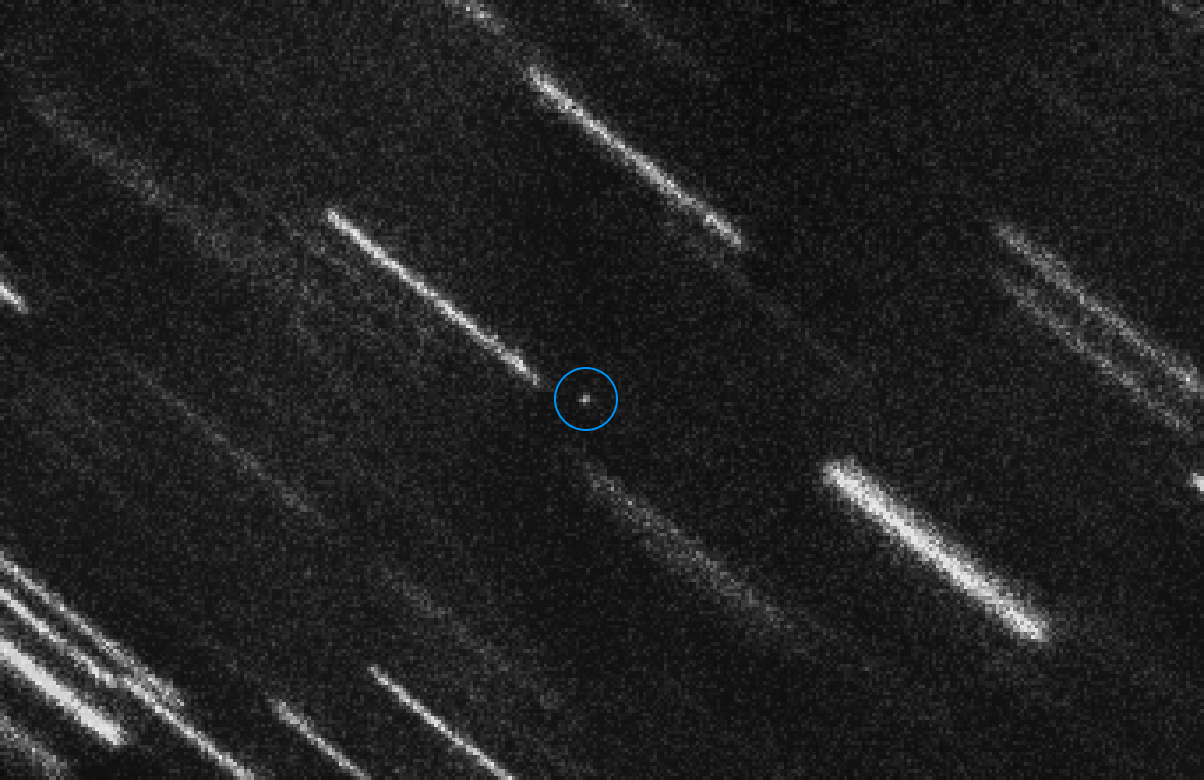

2012 TC4 observed (annotated)

Near Earth Asteroid 2012 TC4 appears as a dot at the centre of this composite of 37 individual 50-second exposures obtained with the FORS2 instrument on ESO’s Very Large Telescope. The asteroid is marked with a circle for a better identification. The individual images have been shifted to compensate for the motion of the asteroid, so that the background stars and galaxies appear as bright trails. At magnitude 27, this is the faintest Near Earth Asteroid so far measured.

Credit: ESO / ESA NEOCC / Olivier Hainaut (ESO), Marco Micheli (ESA) and Detlef Koschny (ESA)